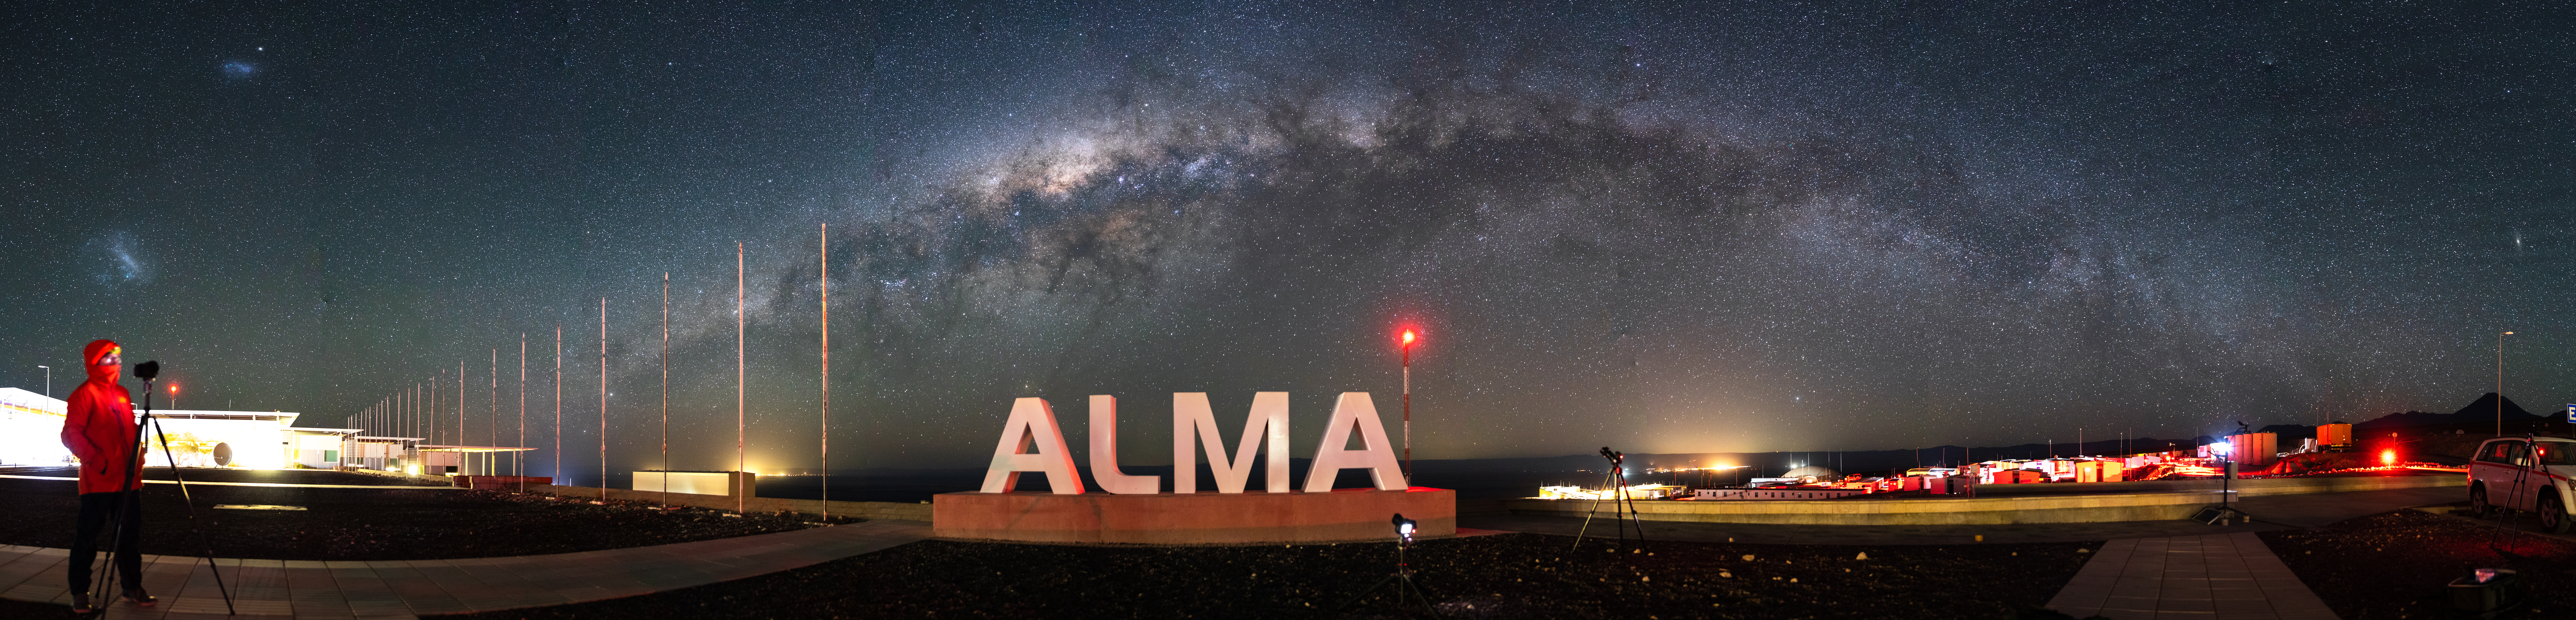

The Milky Way Galaxy Blankets the ALMA Operations Support Facility

It takes a village to run the most sophisticated radio observatory in the world. Sitting at 3000 meters, the ALMA Operations Support Facility (OSF) contains everything from housing and food services to generators and potable water supply – anything that's needed to support the hundreds of people that live and work at the site.

Credit: NSF/ AUI/ NSF NRAO/ B.Foott